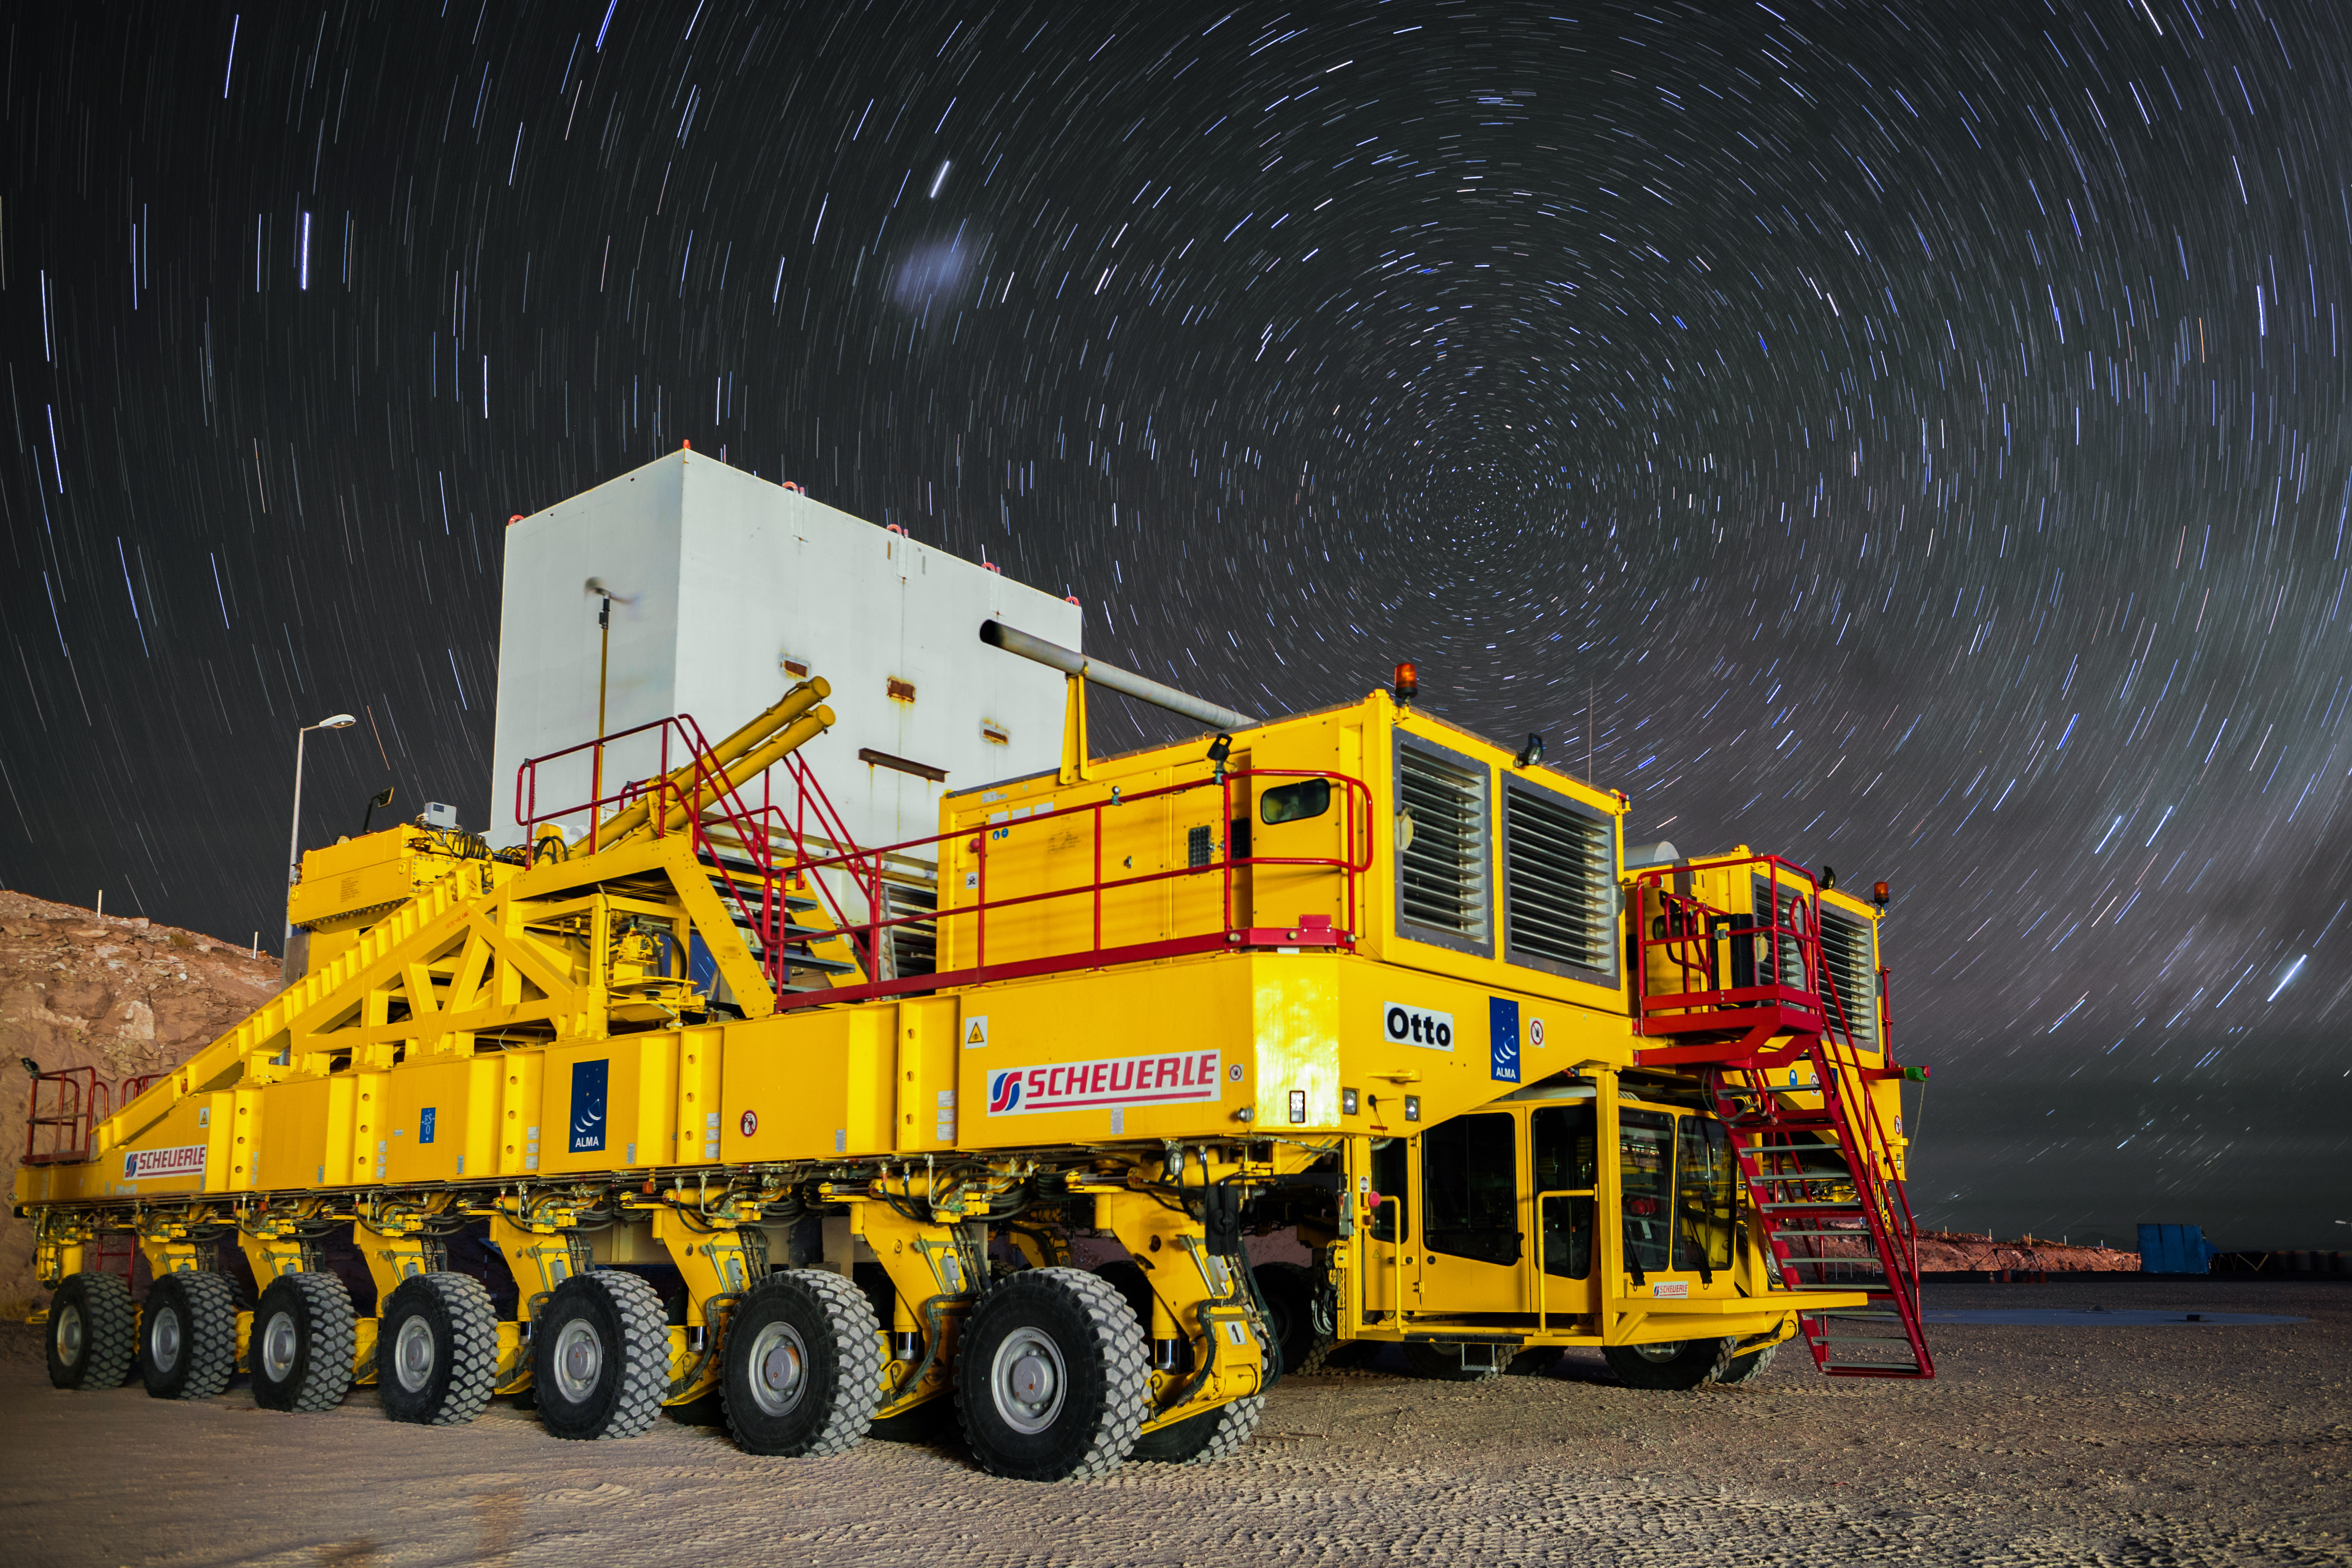

Star trails over Otto

One of the two ALMA transporters, nicknamed Otto, is pictured below star trails at the centre of which sits the southern celestial pole. The ALMA transporters haul the heavy ALMA antennas between sites, high up in the Chilean Atacama desert, and position them with an accuracy of millimetres where needed.

Credit: A. Duro/ESO